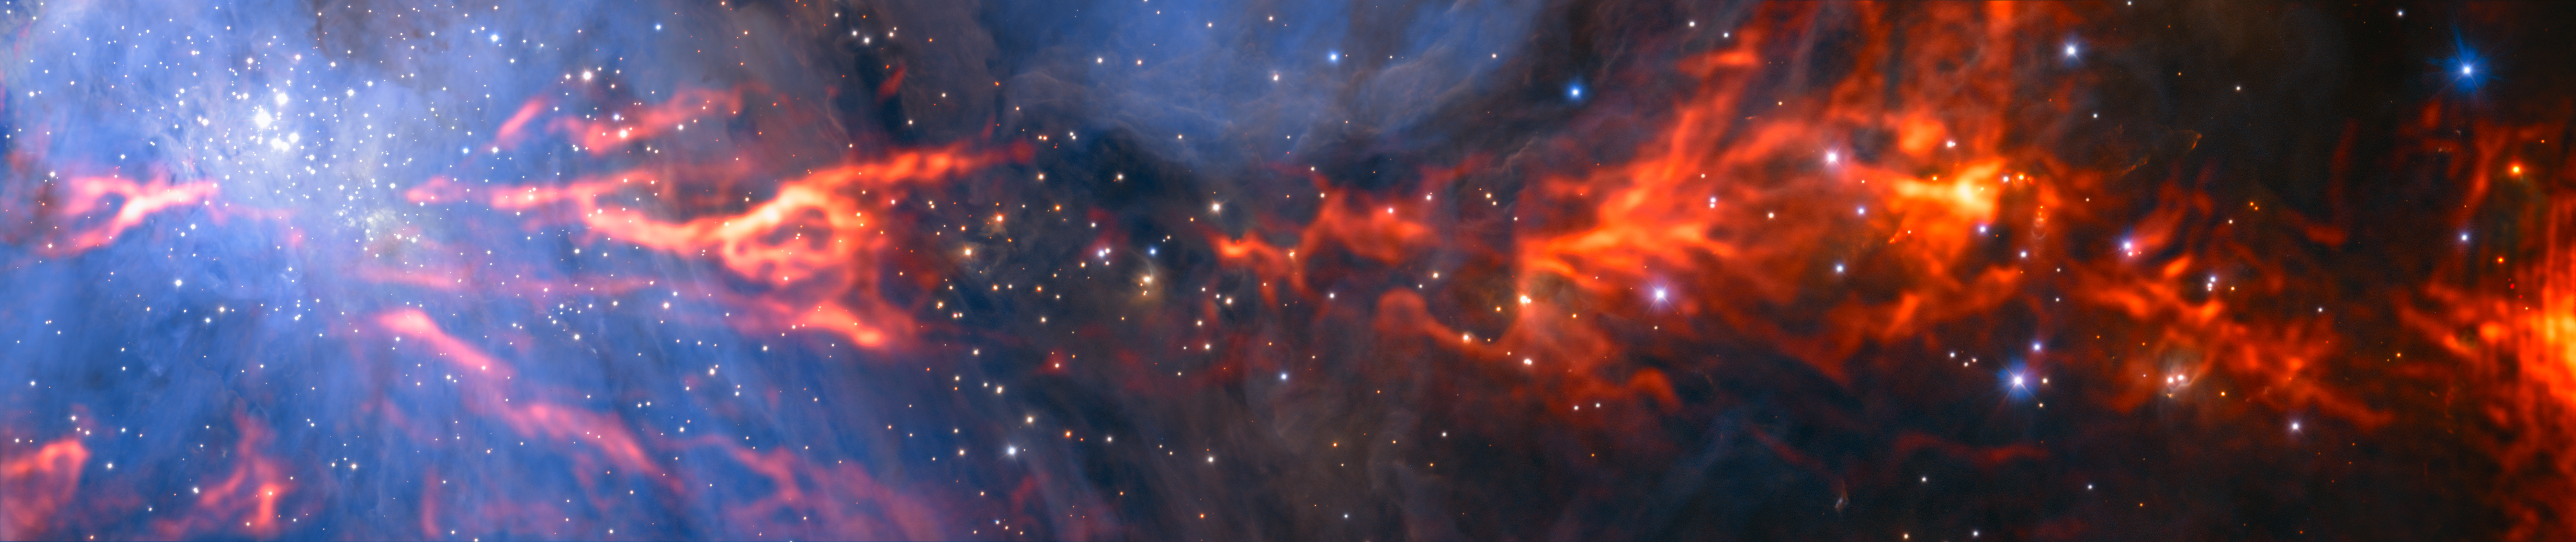

ALMA Reveals Inner Web of Stellar Nursery

This spectacular and unusual image shows part of the famous Orion Nebula, a star formation region lying about 1350 light-years from Earth. It combines a mosaic of millimeter wavelength images from the Atacama Large Millimeter/submillimeter Array (ALMA) and the IRAM 30-meter telescope, shown in red, with a more familiar infrared view from the HAWK-I instrument on ESO’s Very Large Telescope shown in blue. The group of bright blue-white stars at the left is the Trapezium Cluster, hot young stars that are only a few million years old.

Credit: ESO/H. Drass/ALMA (ESO/NAOJ/NRAO)/A. Hacar